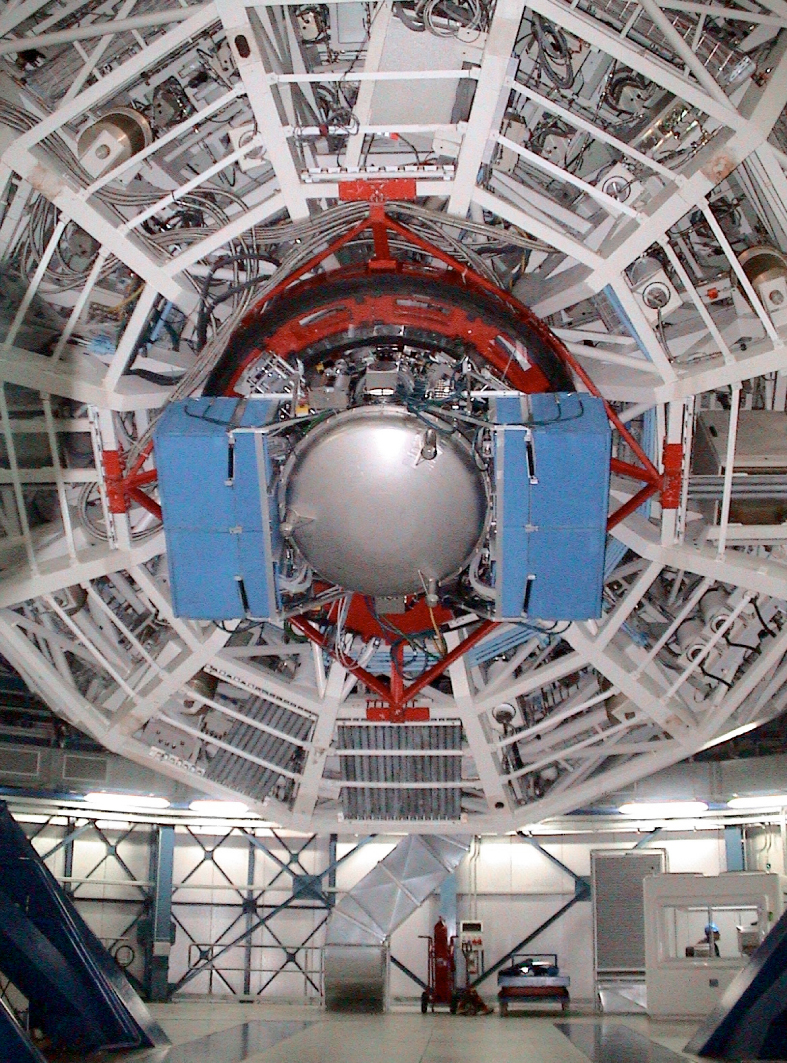

VISIR mounted behind the 8.2m-mirror of Melipal

VISIR was mounted on the third VLT telescope "Melipal" on April 27th 2004. The approximately 1.6 tons of VISIR appear much smaller once mounted behind the enormous 8.2-m diameter mirror of Melipal.

Credit: ESO